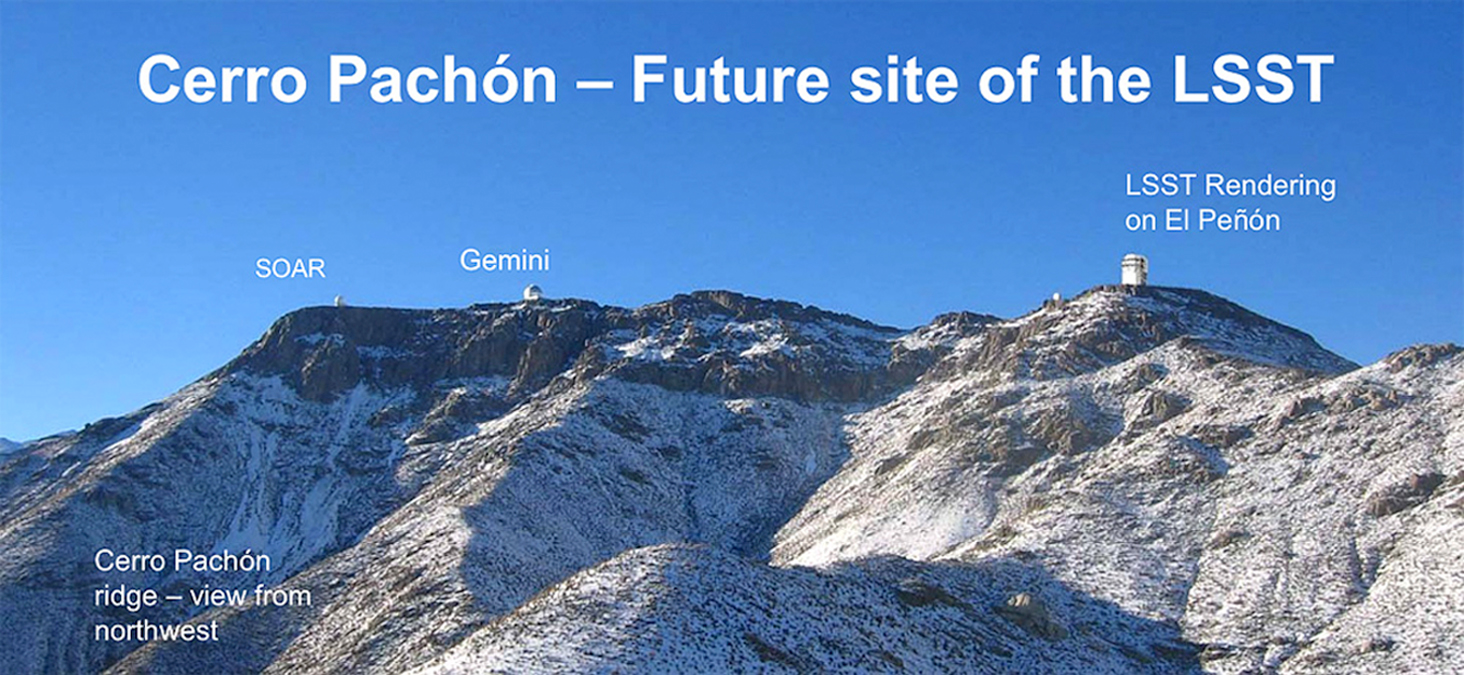

Future Site of LSST

This view of the full ridge of Cerro Pachón shows the site where the LSST is being constructed on El Peñón. Cerro Pachón is already home to the Gemini South 8-meter telescope and the SOAR 4.1-meter telescope.

Credit: Rubin Observatory/NSF/AURA